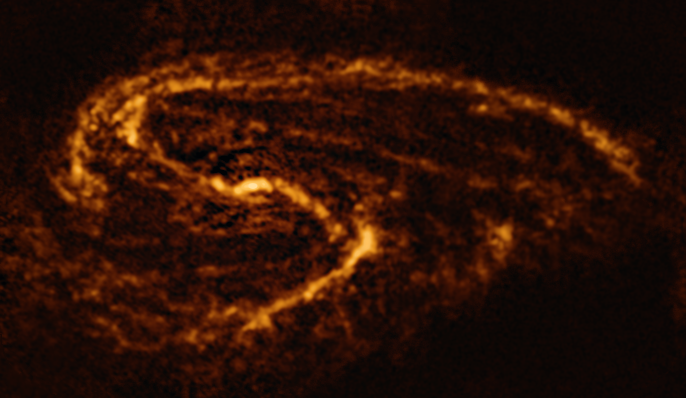

The NGC 3627 galaxy as seen with ALMA

This image of the nearby galaxy NGC 3627, taken with the Atacama Large Millimeter/submillimeter Array (ALMA), in which ESO is a partner, shows the distribution of cold clouds of molecular gas, which provide the raw material from which stars form.

NGC 3627 is a spiral galaxy located approximately 31 million light-years from Earth in the constellation Leo.

The images were taken as part of the Physics at High Angular resolution in Nearby GalaxieS (PHANGS) project, which is making high-resolution observations of nearby galaxies with telescopes operating across the electromagnetic spectrum.

Credit: ESO/ALMA (ESO/NAOJ/NRAO)/PHANGS